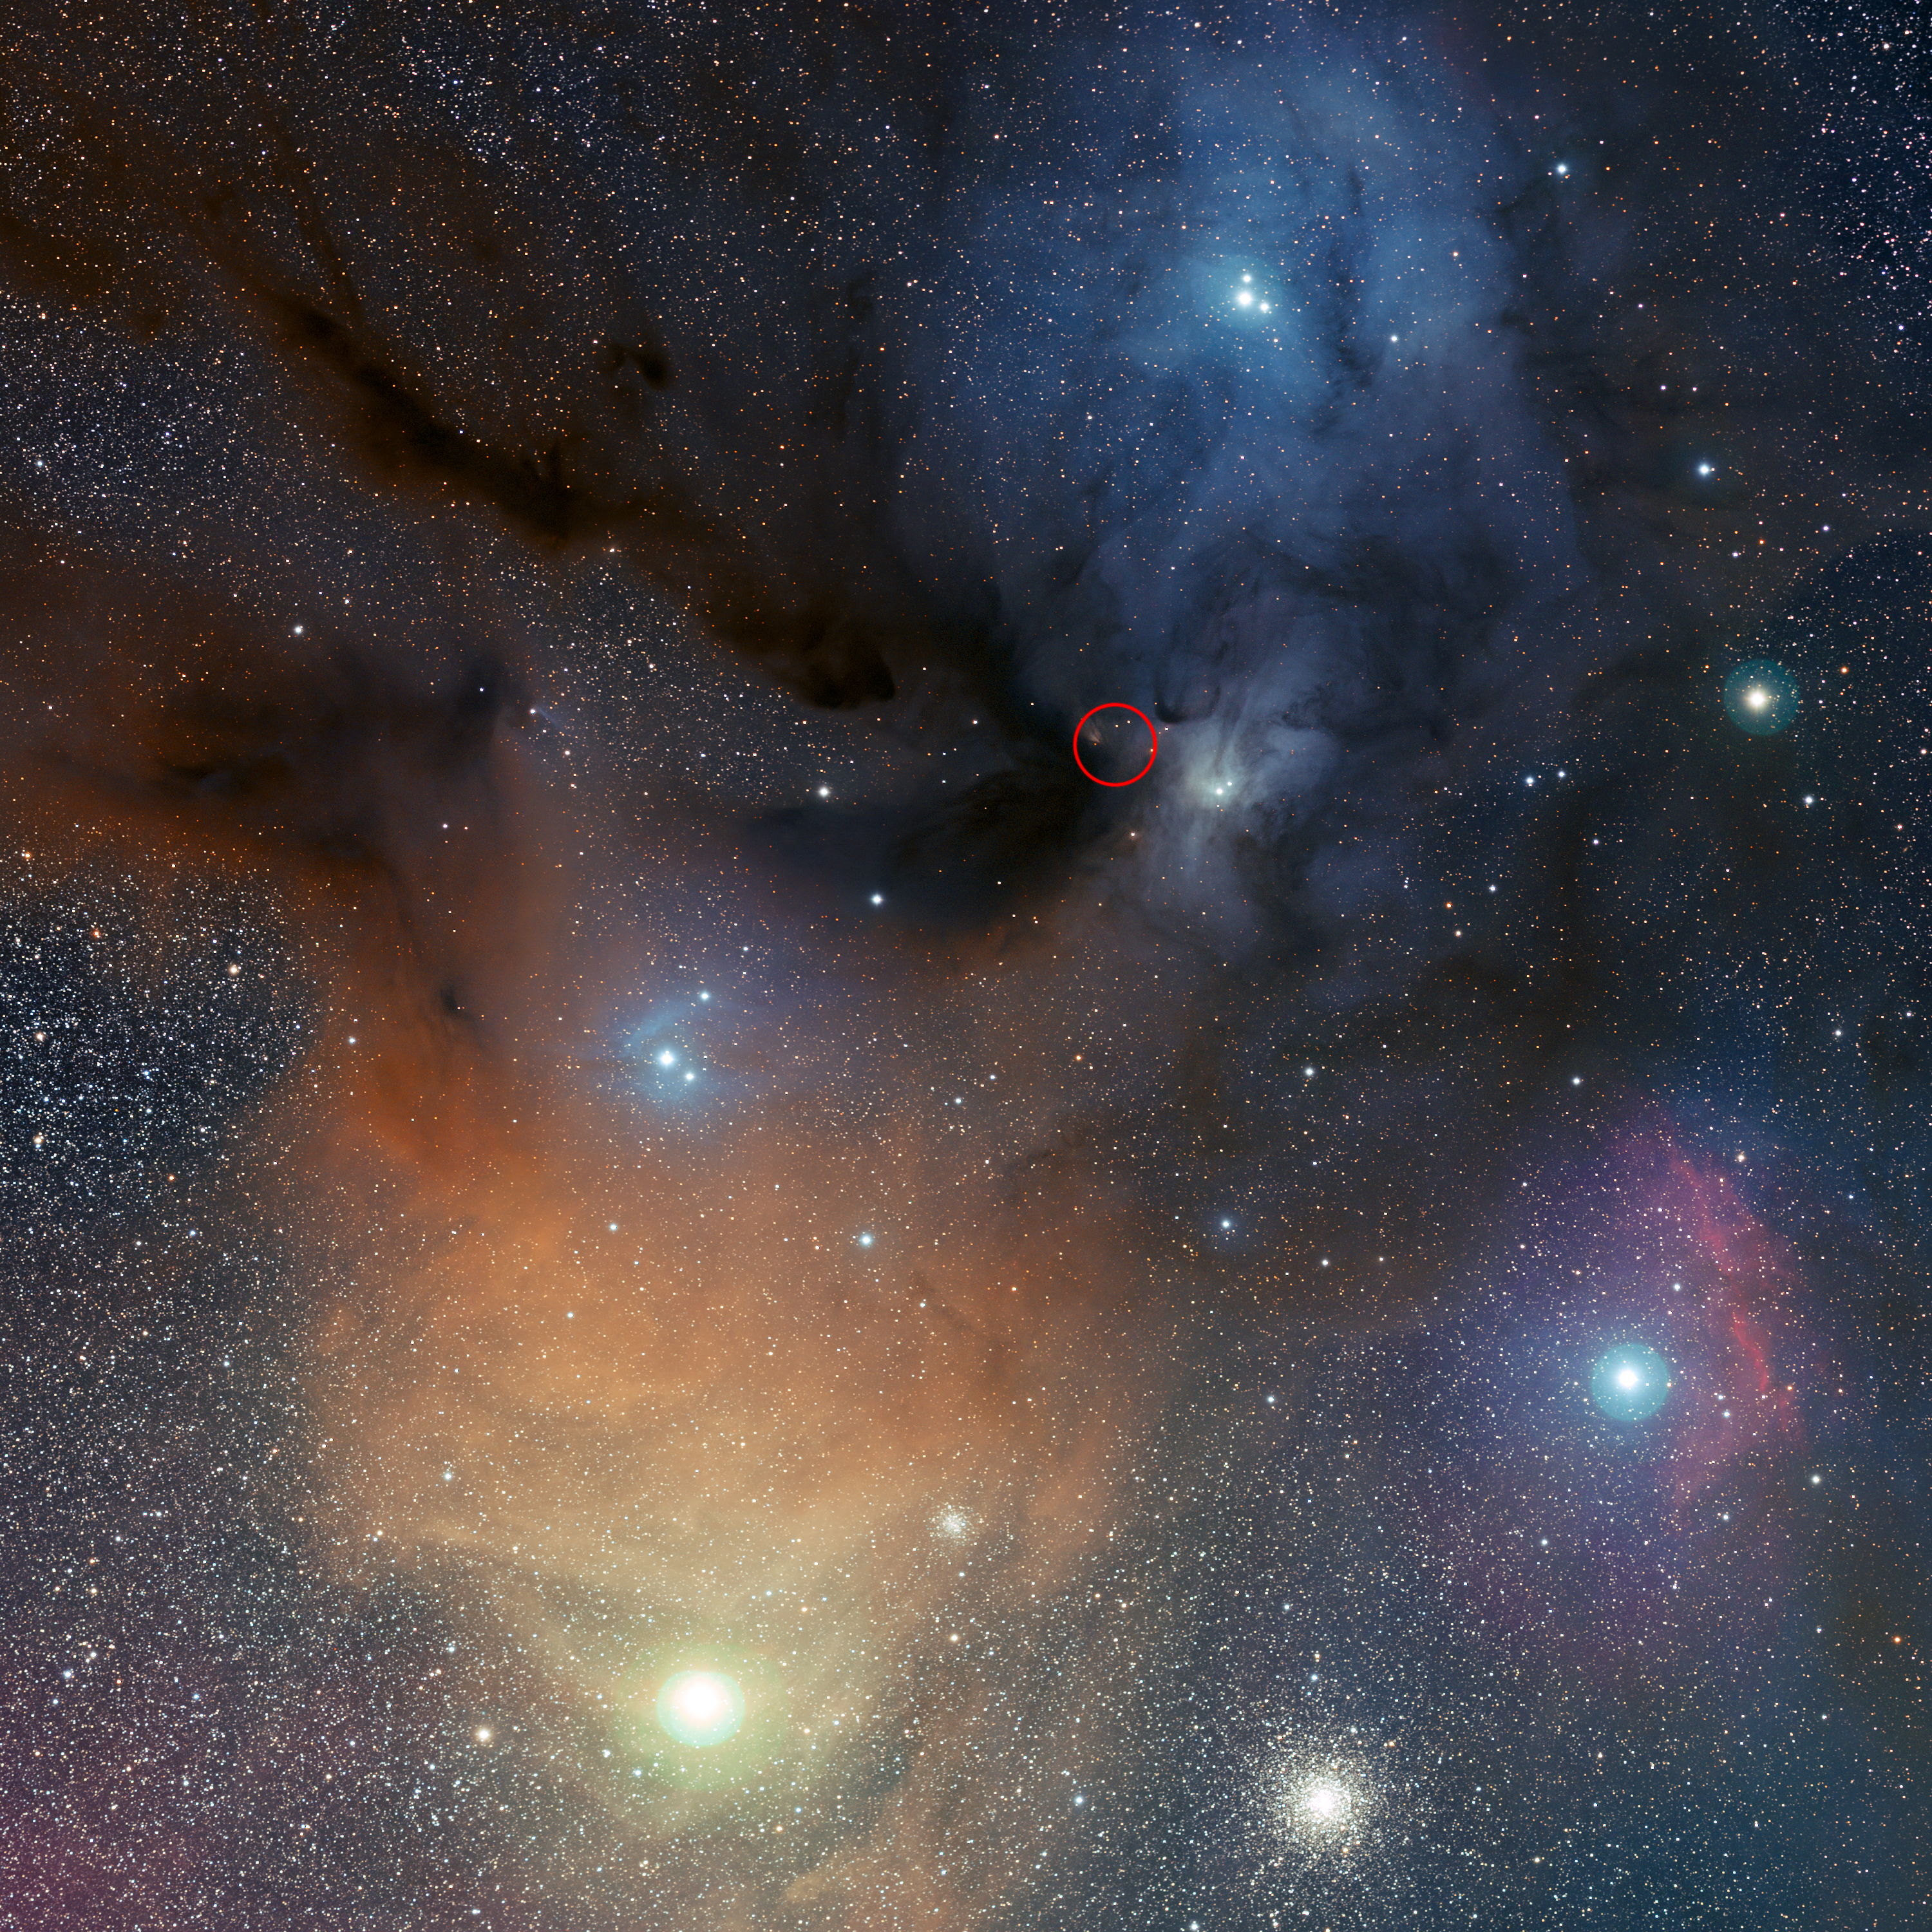

The Rho Ophiuchi star formation region, where hydrogen peroxide has been detected in space (annotated)

The colourful Rho Ophiuchi star formation region, about 400 light-years from Earth, contains very cold (around -250 degrees Celsius), dense clouds of cosmic gas and dust, in which new stars are being born. The clouds are mostly made of hydrogen, but contain traces of other chemicals, and are prime targets for astronomers hunting for molecules in space. Astronomers using the APEX telescope to observe this region discovered hydrogen peroxide molecules in interstellar space for the first time, in the area marked with the red circle.

This is also a rich region for amateur observations. Rho Ophiuchi itself is the bright star near the top of the image. The bright yellowish star in the bottom left is Antares, one of the brightest stars in the sky. Below and to Antares’ right is the globular cluster Messier 4.

This image of the region was obtained from the Paranal Observatory by observing with a 10-cm Takahashi FSQ106Ed f/3.6 telescope and a SBIG STL CCD camera, using a NJP160 mount. Images were collected through three different filters (B, V and R) and then stitched together. It was originally created as part of ESO’s Gigagalaxy Zoom project.

Credit: ESO/S. Guisard (www.eso.org/~sguisard)